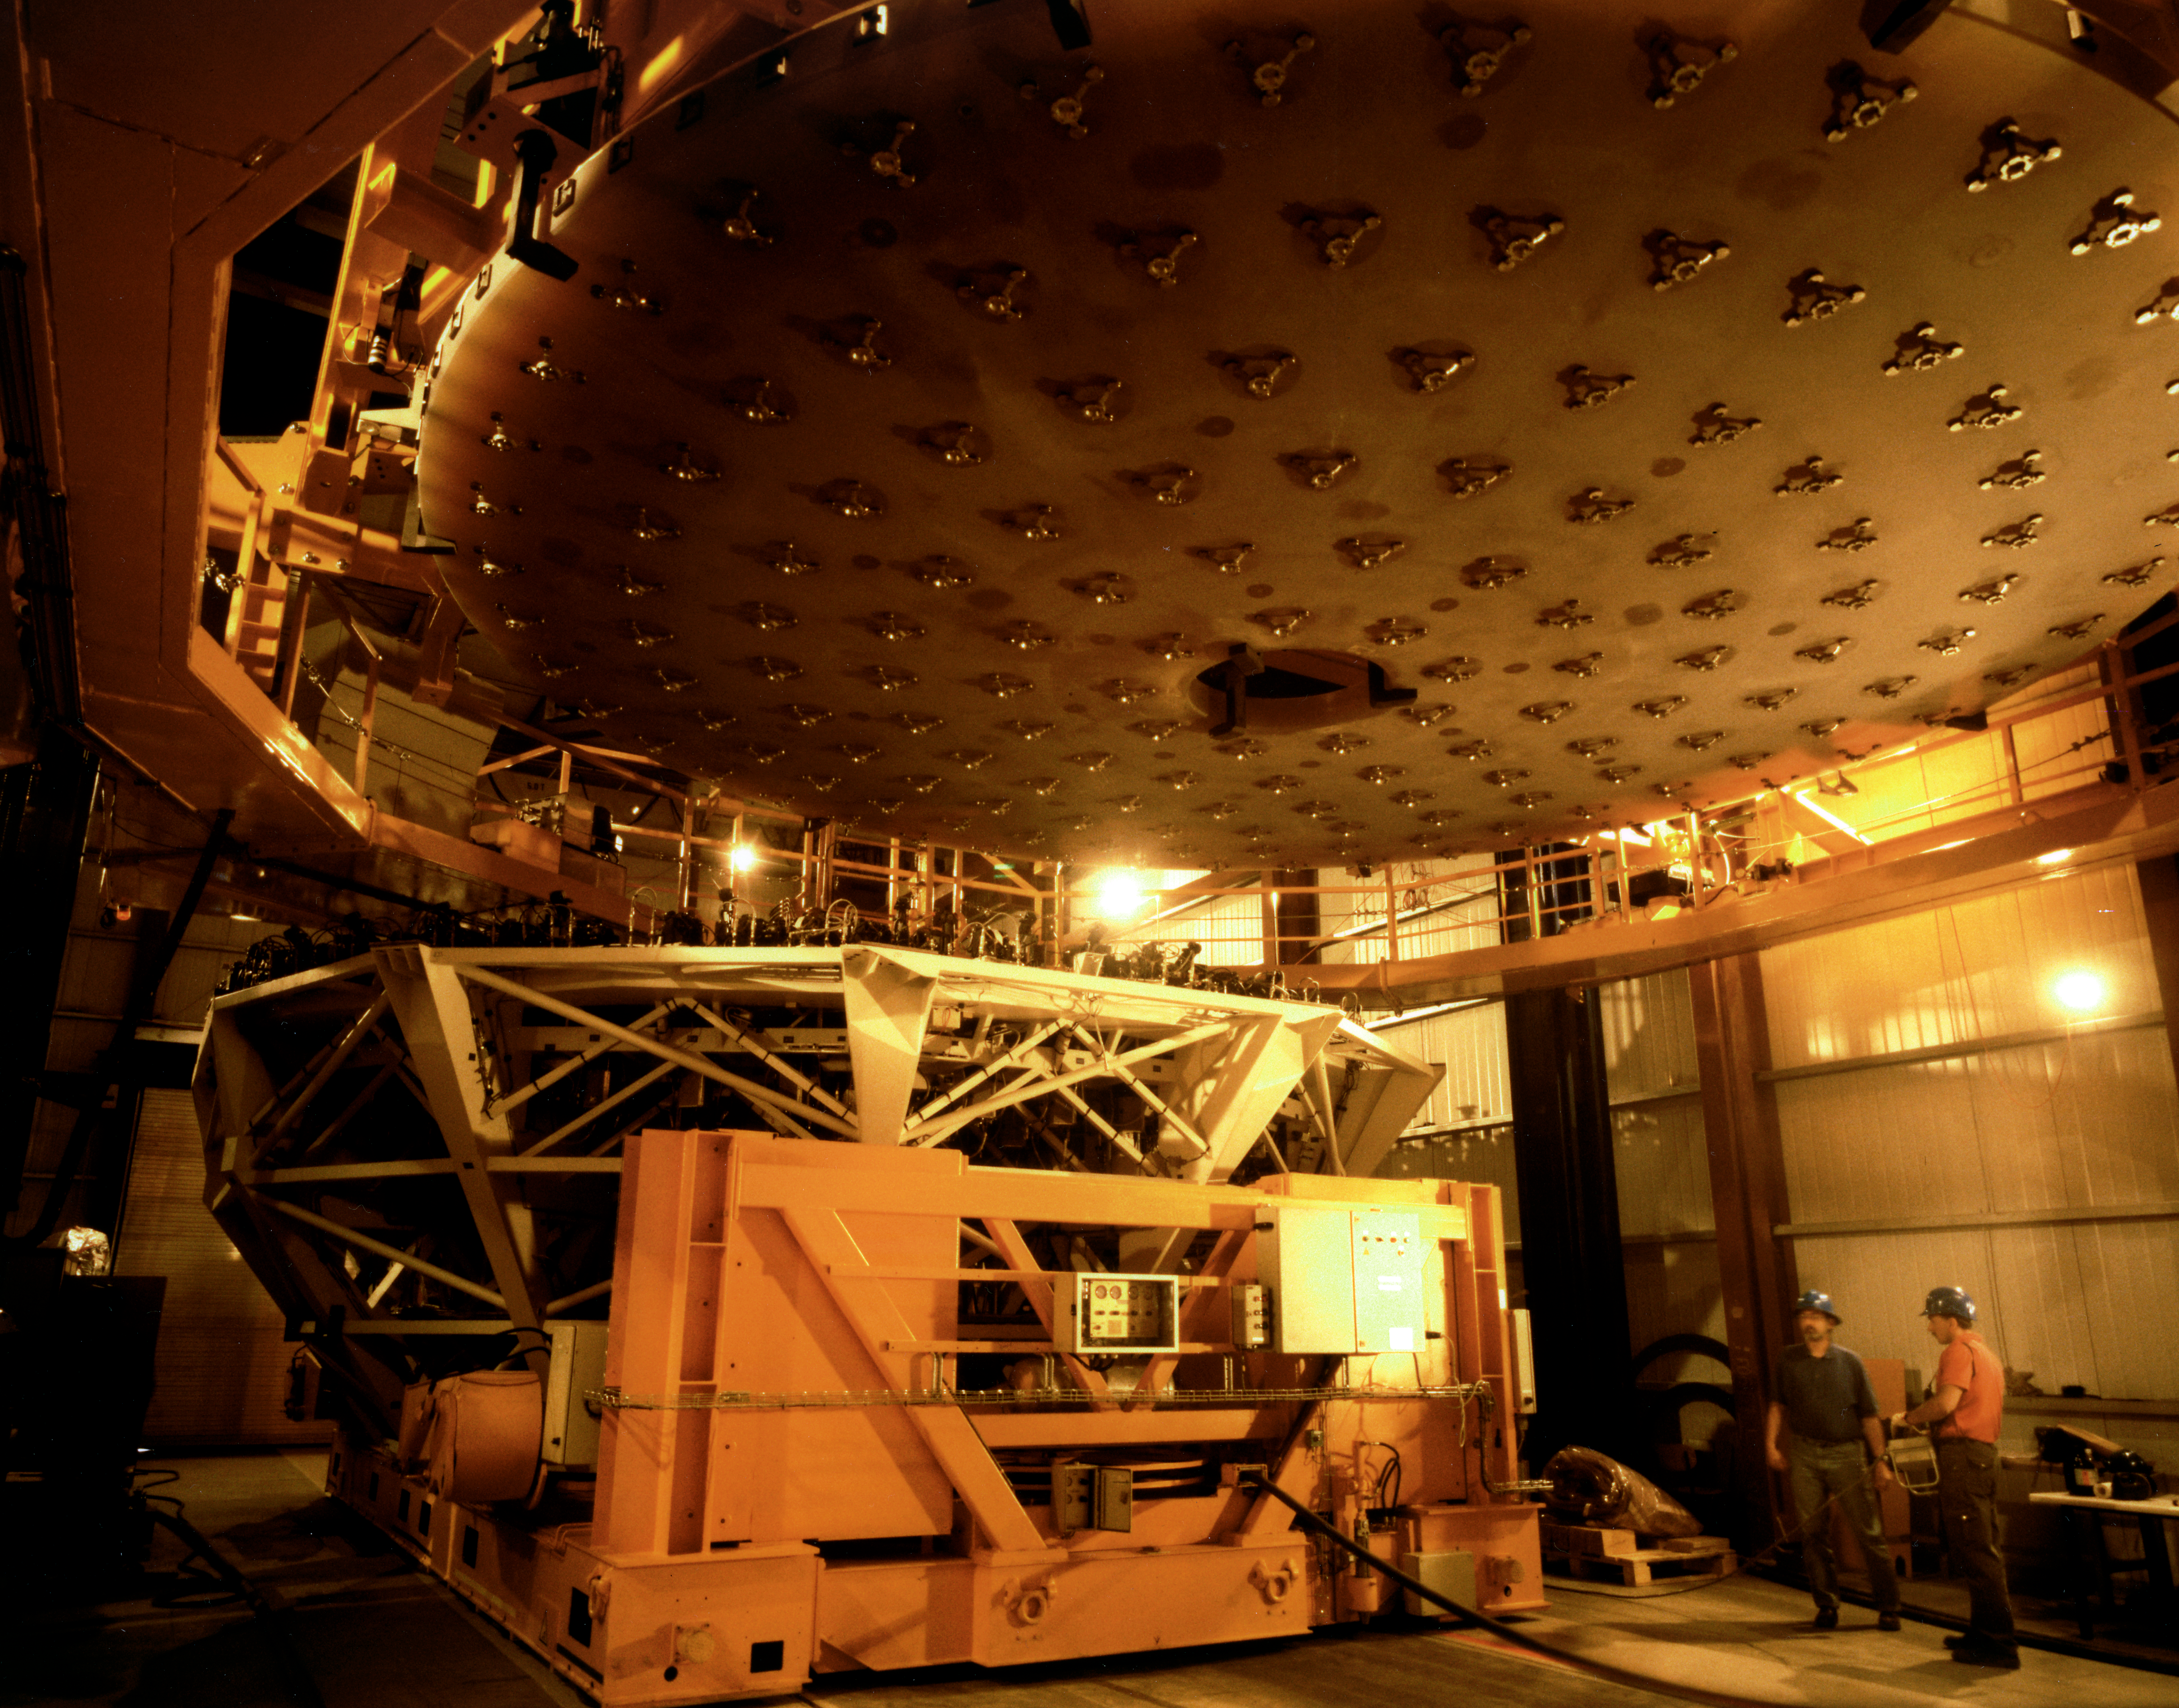

VLT mirror handling

Handling VLT mirrors requires an extreme level of care — breaking one would result in far more than seven years of bad luck.

This photo shows one of the most dramatic moments of the handling of the fragile, 8.2-m Zerodur mirror for the UT1.

The 22-tonnes mirror has been lifted out of its transport box and is suspended over the floor of the main hall of the Mirror Maintenance Building (MMB). This facility is located at the Paranal Base Camp at the foot of the mountain and also houses the large coating plant in which a thin, highly reflective layer of aluminium will later be deposited on the mirror surface.

The Mirror Cell (to the left, on an air cushion carriage) is being moved under the mirror, after which it will be lowered onto its supports at the top of the cell.

The 150 cups attached to the inferior side of the mirror are well visible. They fit exactly into the 150 supports in the Cell and distribute the load of the mirror evenly.

At this moment, the thin mirror (177 mm) is suspended by a number of clamps along the rim and others at the central hole. It would not be possible to lift it with those at the rim or those at the hole alone - the mirror would then break under its own weight.

Credit: ESO